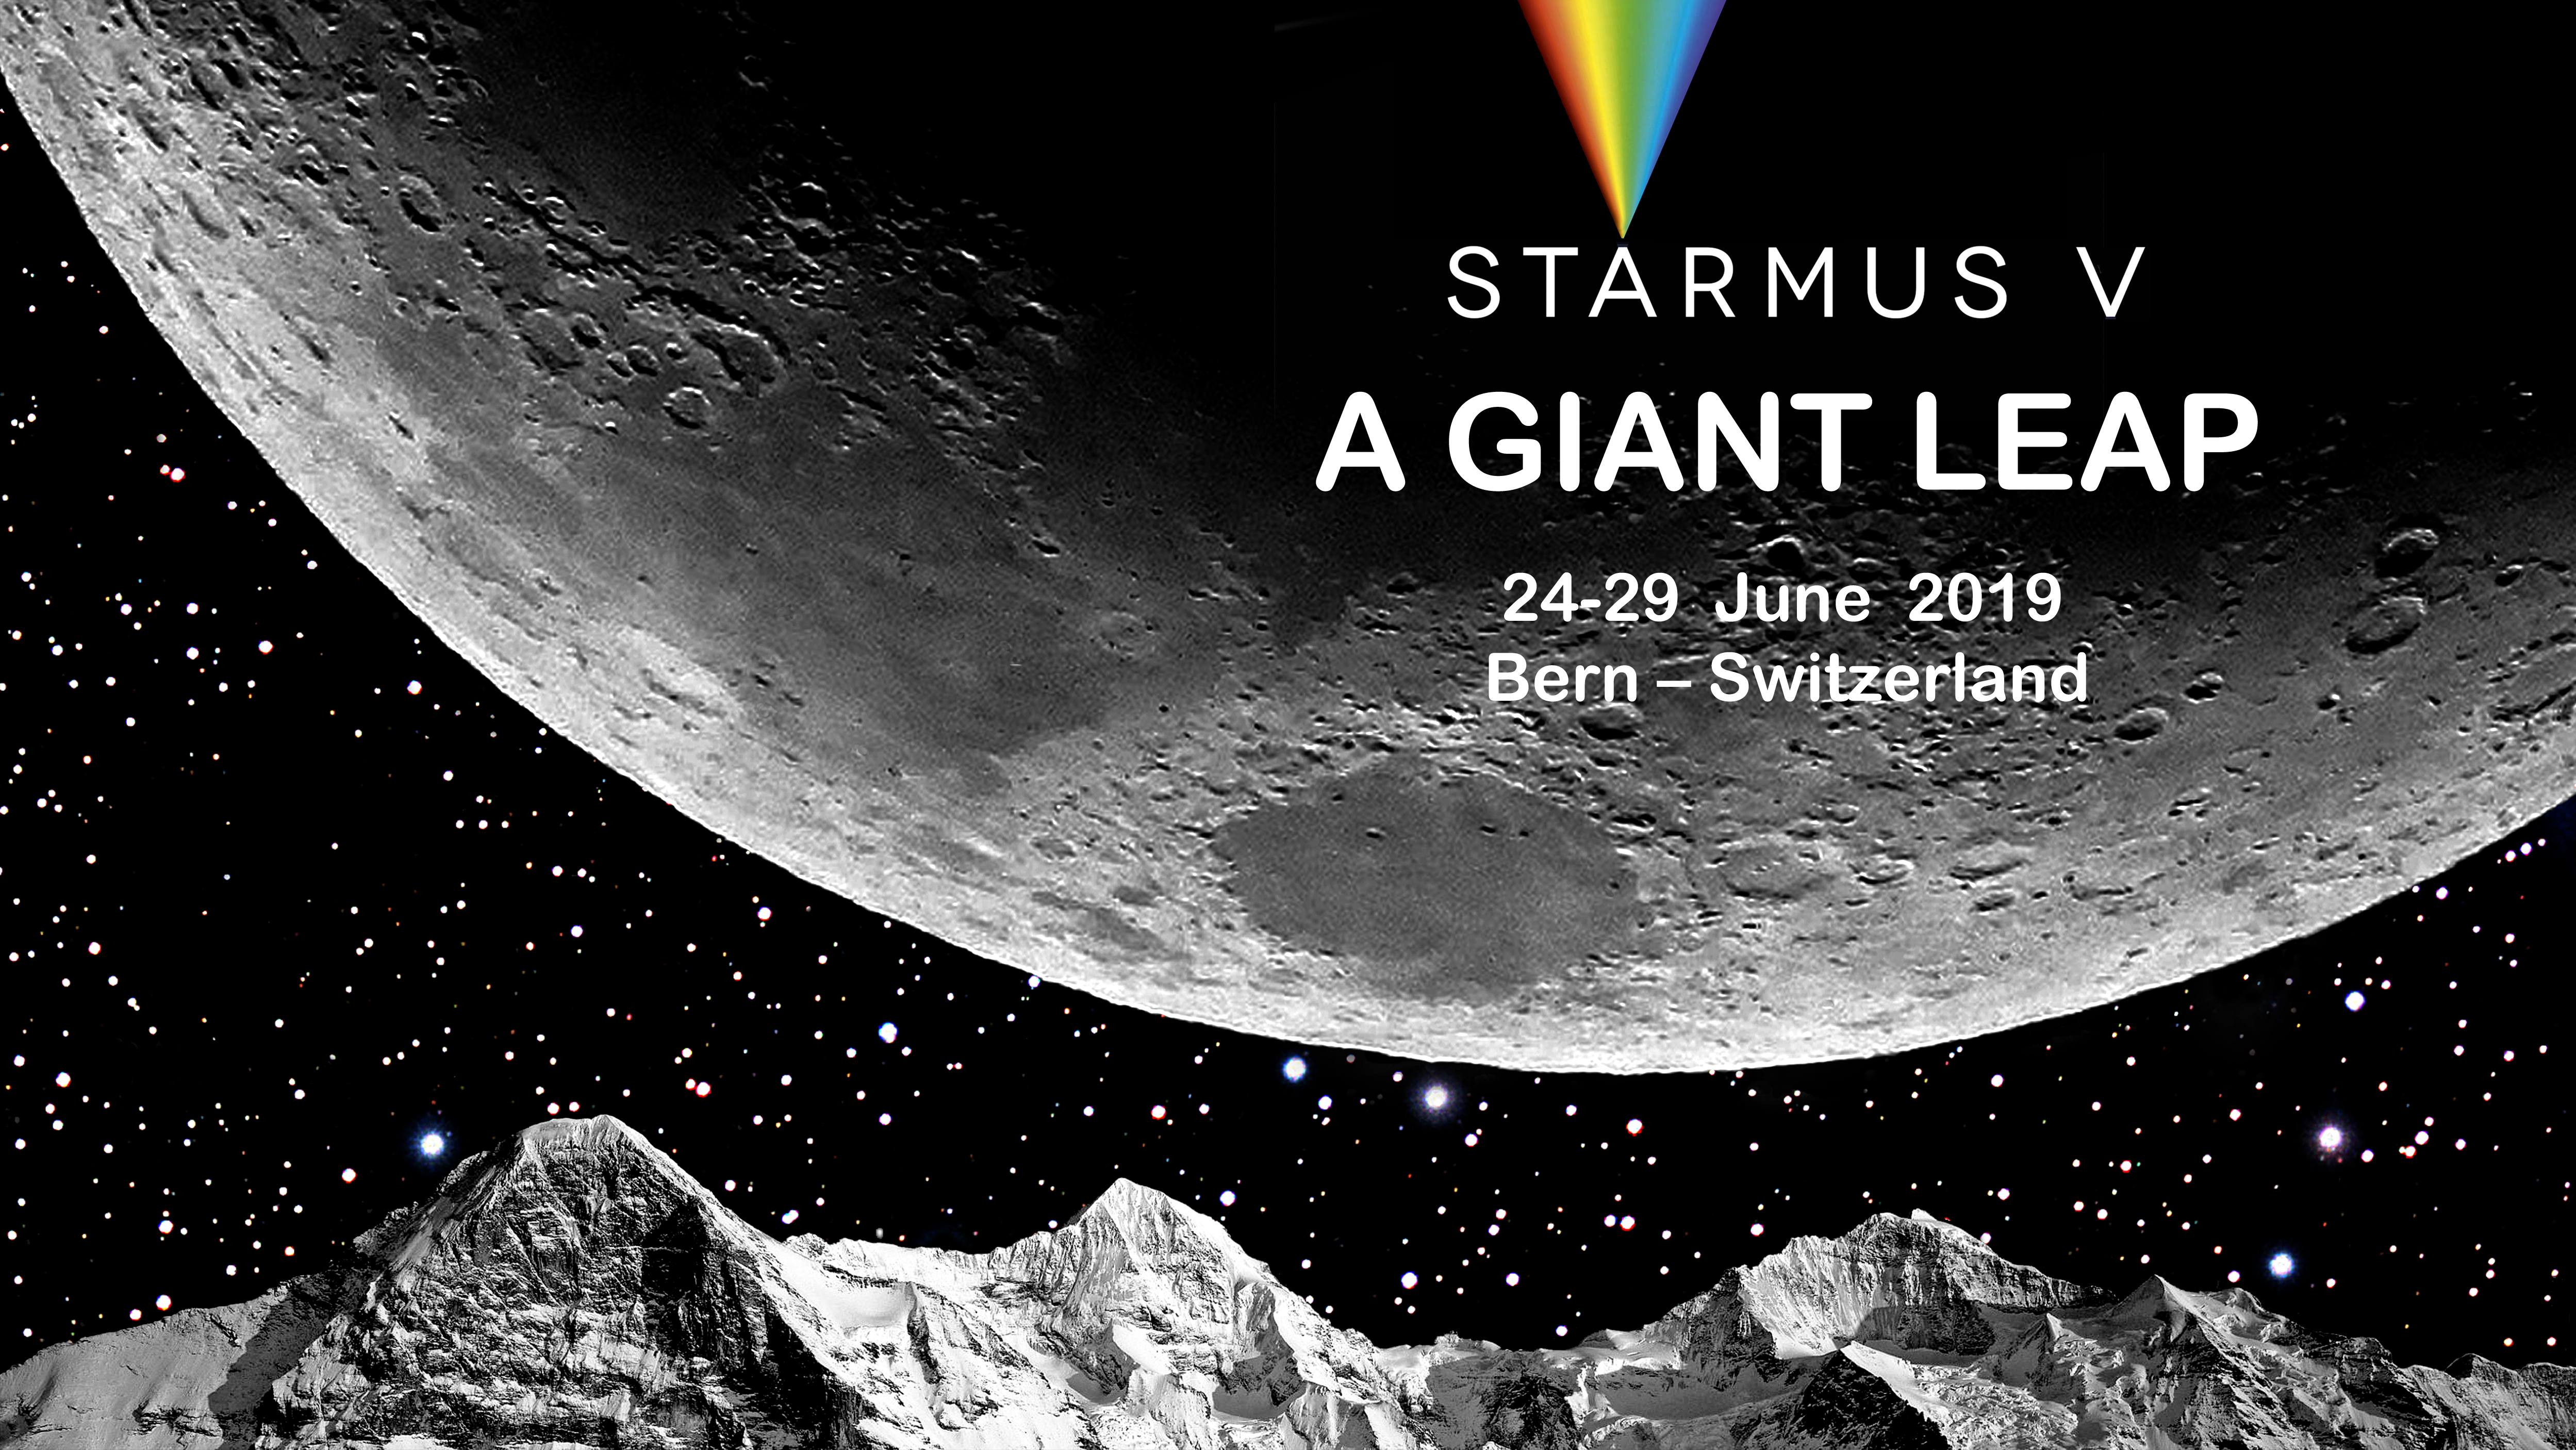

Starmus V festival announced

The Starmus Festival is a combination of science, art and music that has featured presentations from astronauts, cosmonauts, Nobel Prize winners and other prominent figures from science, culture, the arts and music. ESO is a partner organisation of Starmus. The fifth festival, Starmus V will take place in Bern, Switzerland, from 24–29 June 2019.

Credit: Starmus/Brian May